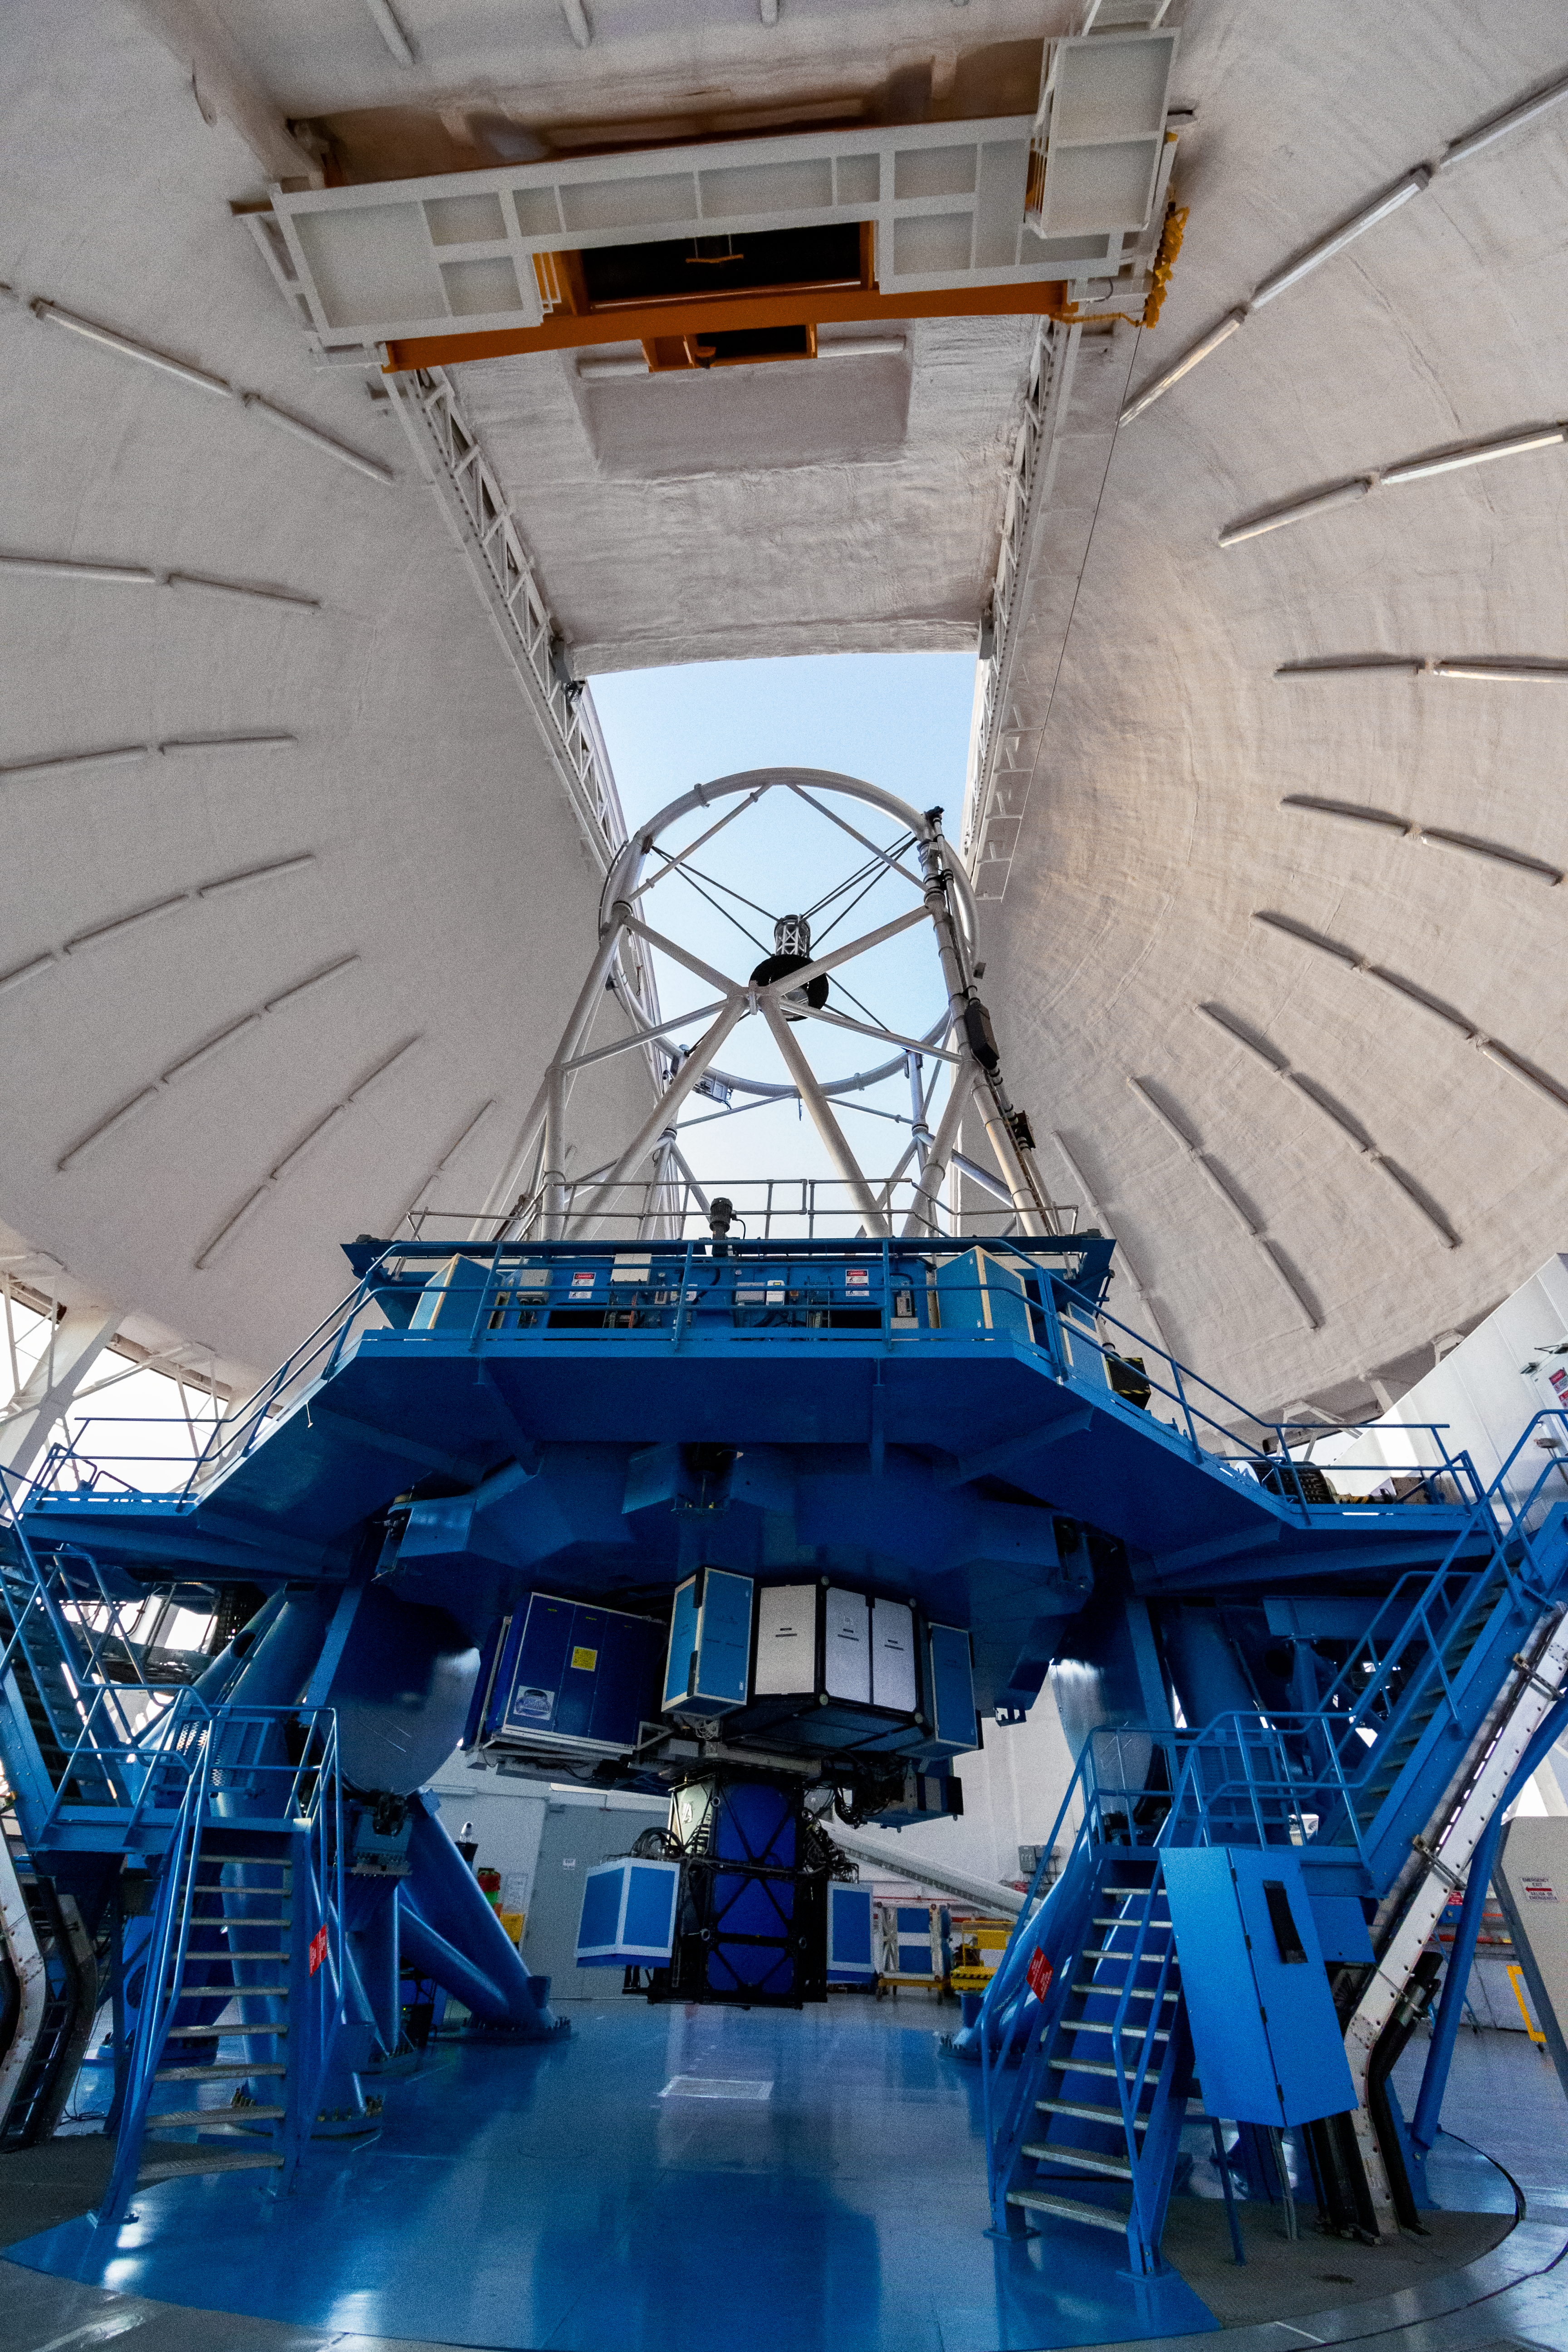

Gemini South

Gemini South on Cerro Pachón, Chile is one of the pair of telescopes of the international Gemini Observatory, a Program of NSF NOIRLab.

Credit: International Gemini Observatory/NOIRLab/NSF/AURA/M. Paredes